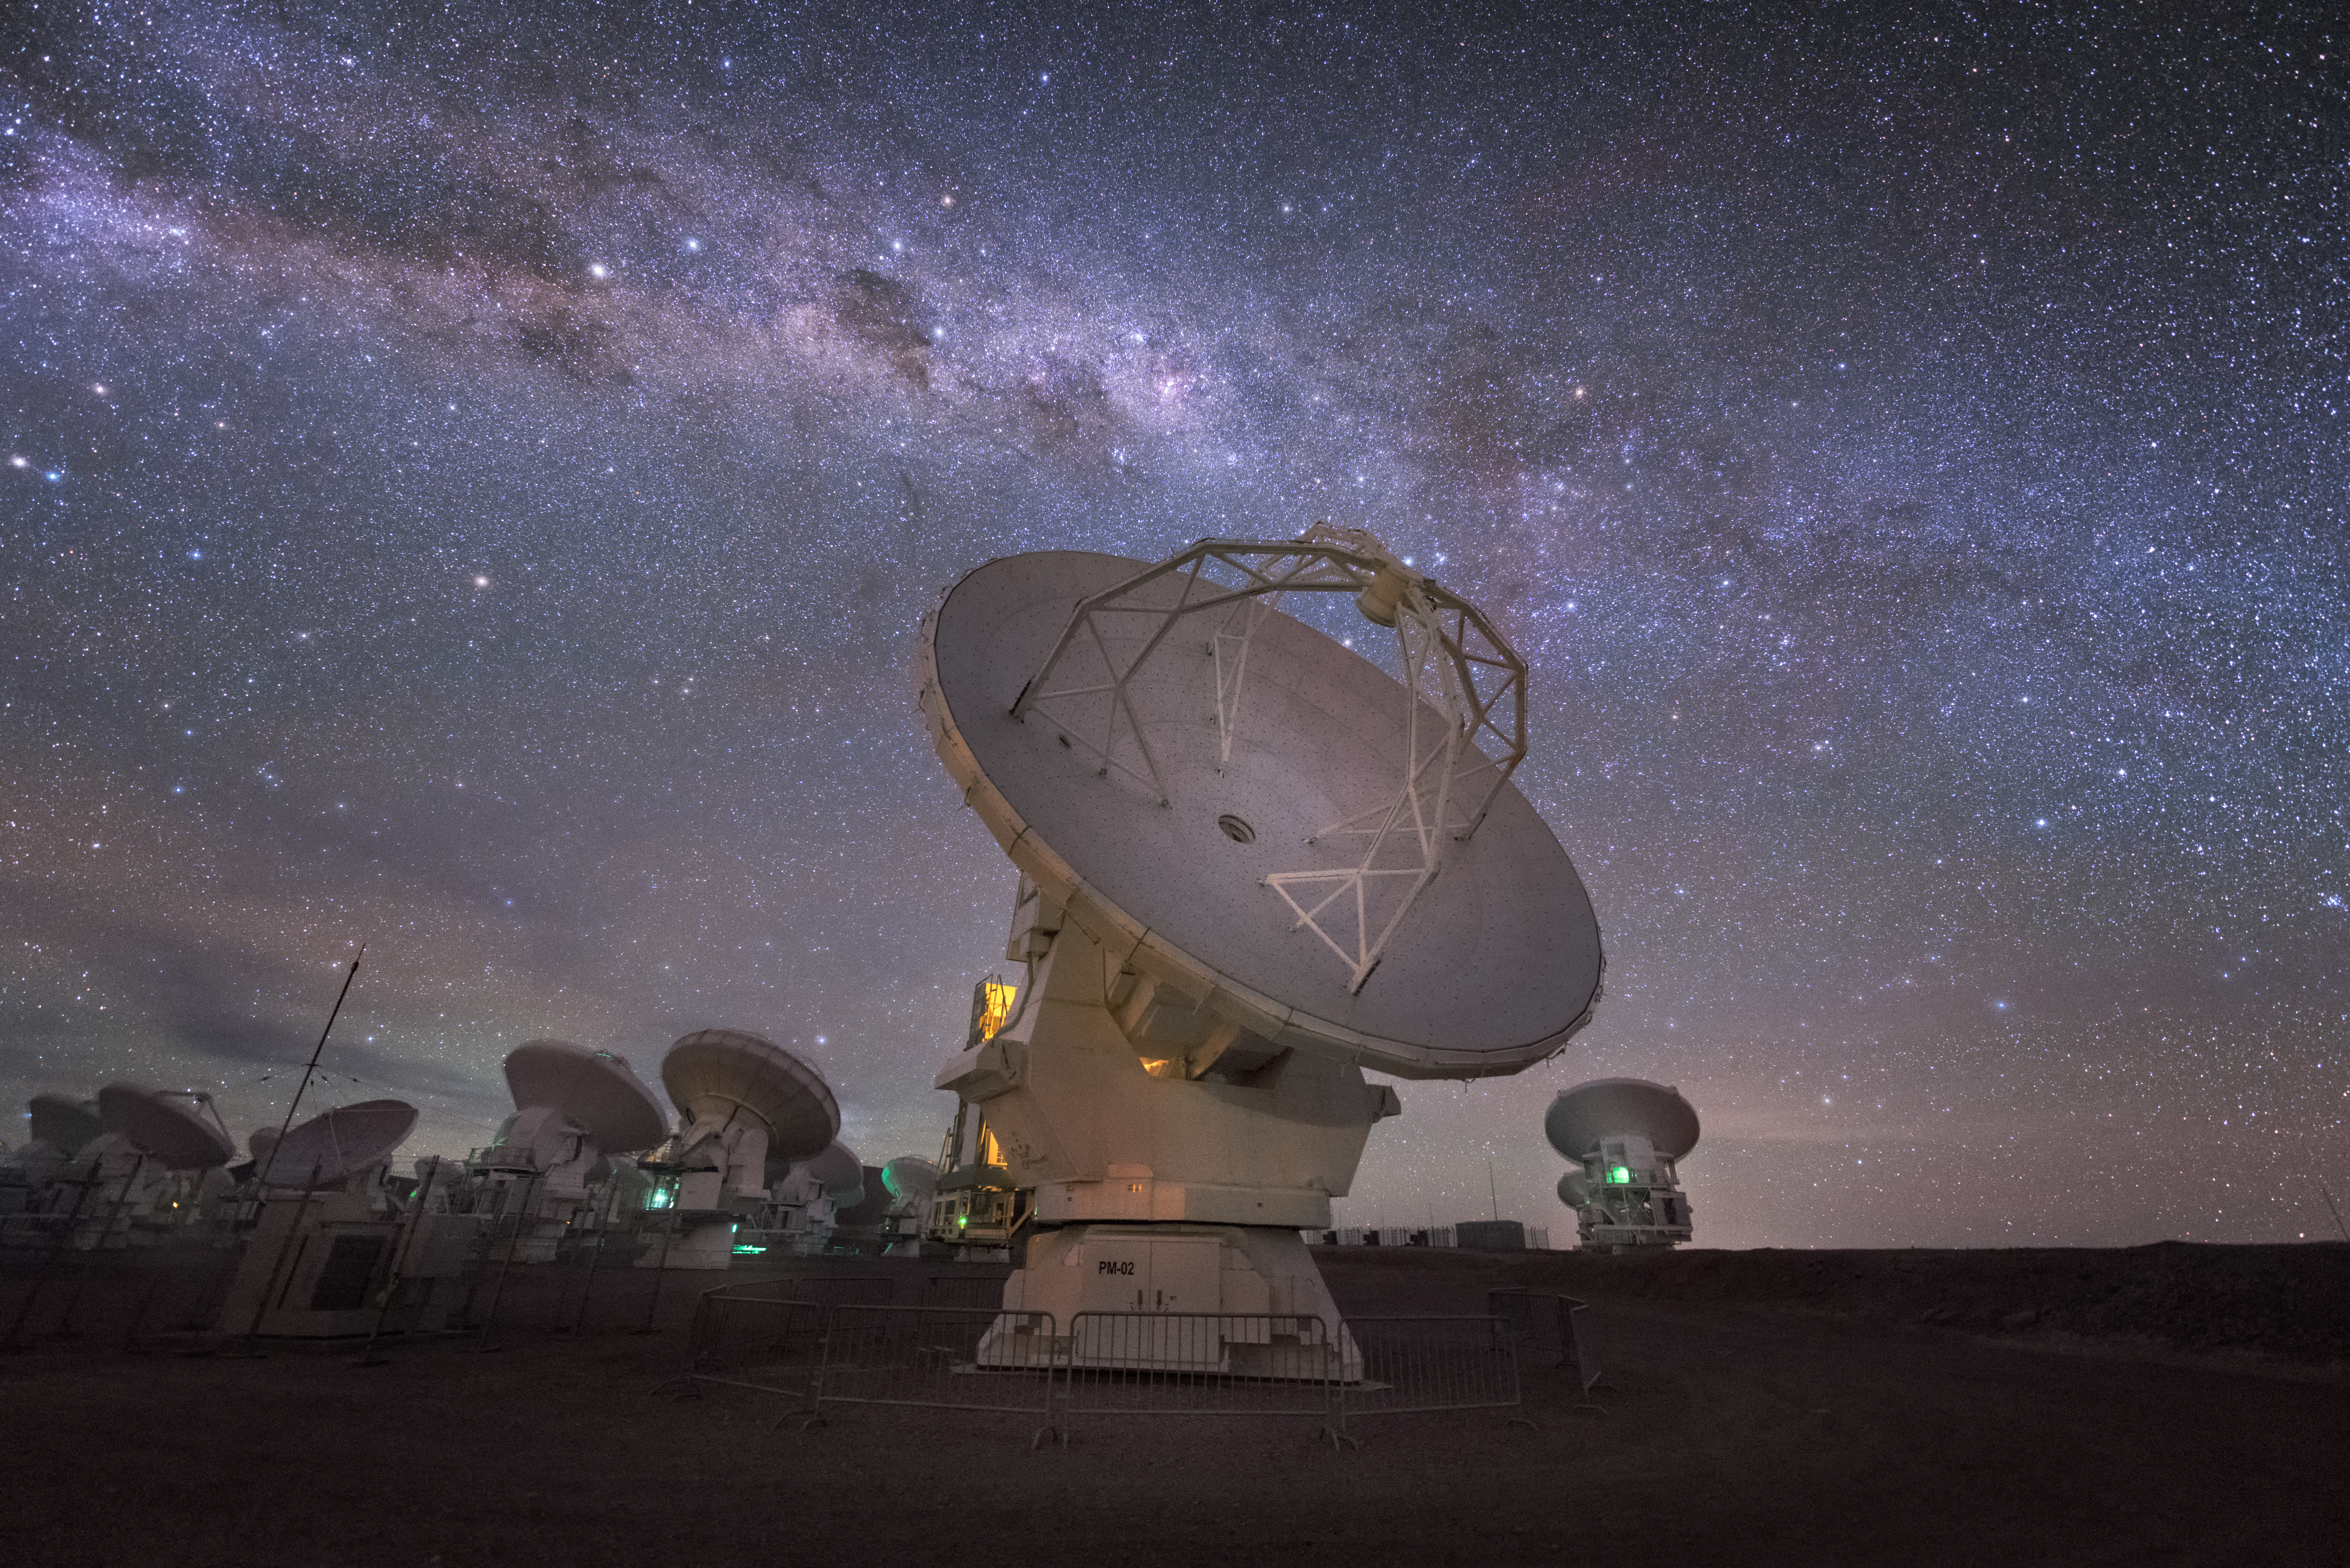

ALMA galaxy streak

In total, 66 separate antennas combine to form ALMA, the Atacama Large Millimetre/submillimetre Array — a few are shown here. Located around 5000 metres up in the Chilean mountains, ALMA is the largest ground-based astronomical project in existence. The antennas are provided by North America, Europe and East Asia.

The telescope scours the Universe in the radio range, studying the stunning, varied phenomena it has to offer.

Credit: ESO/Y. Beletsky